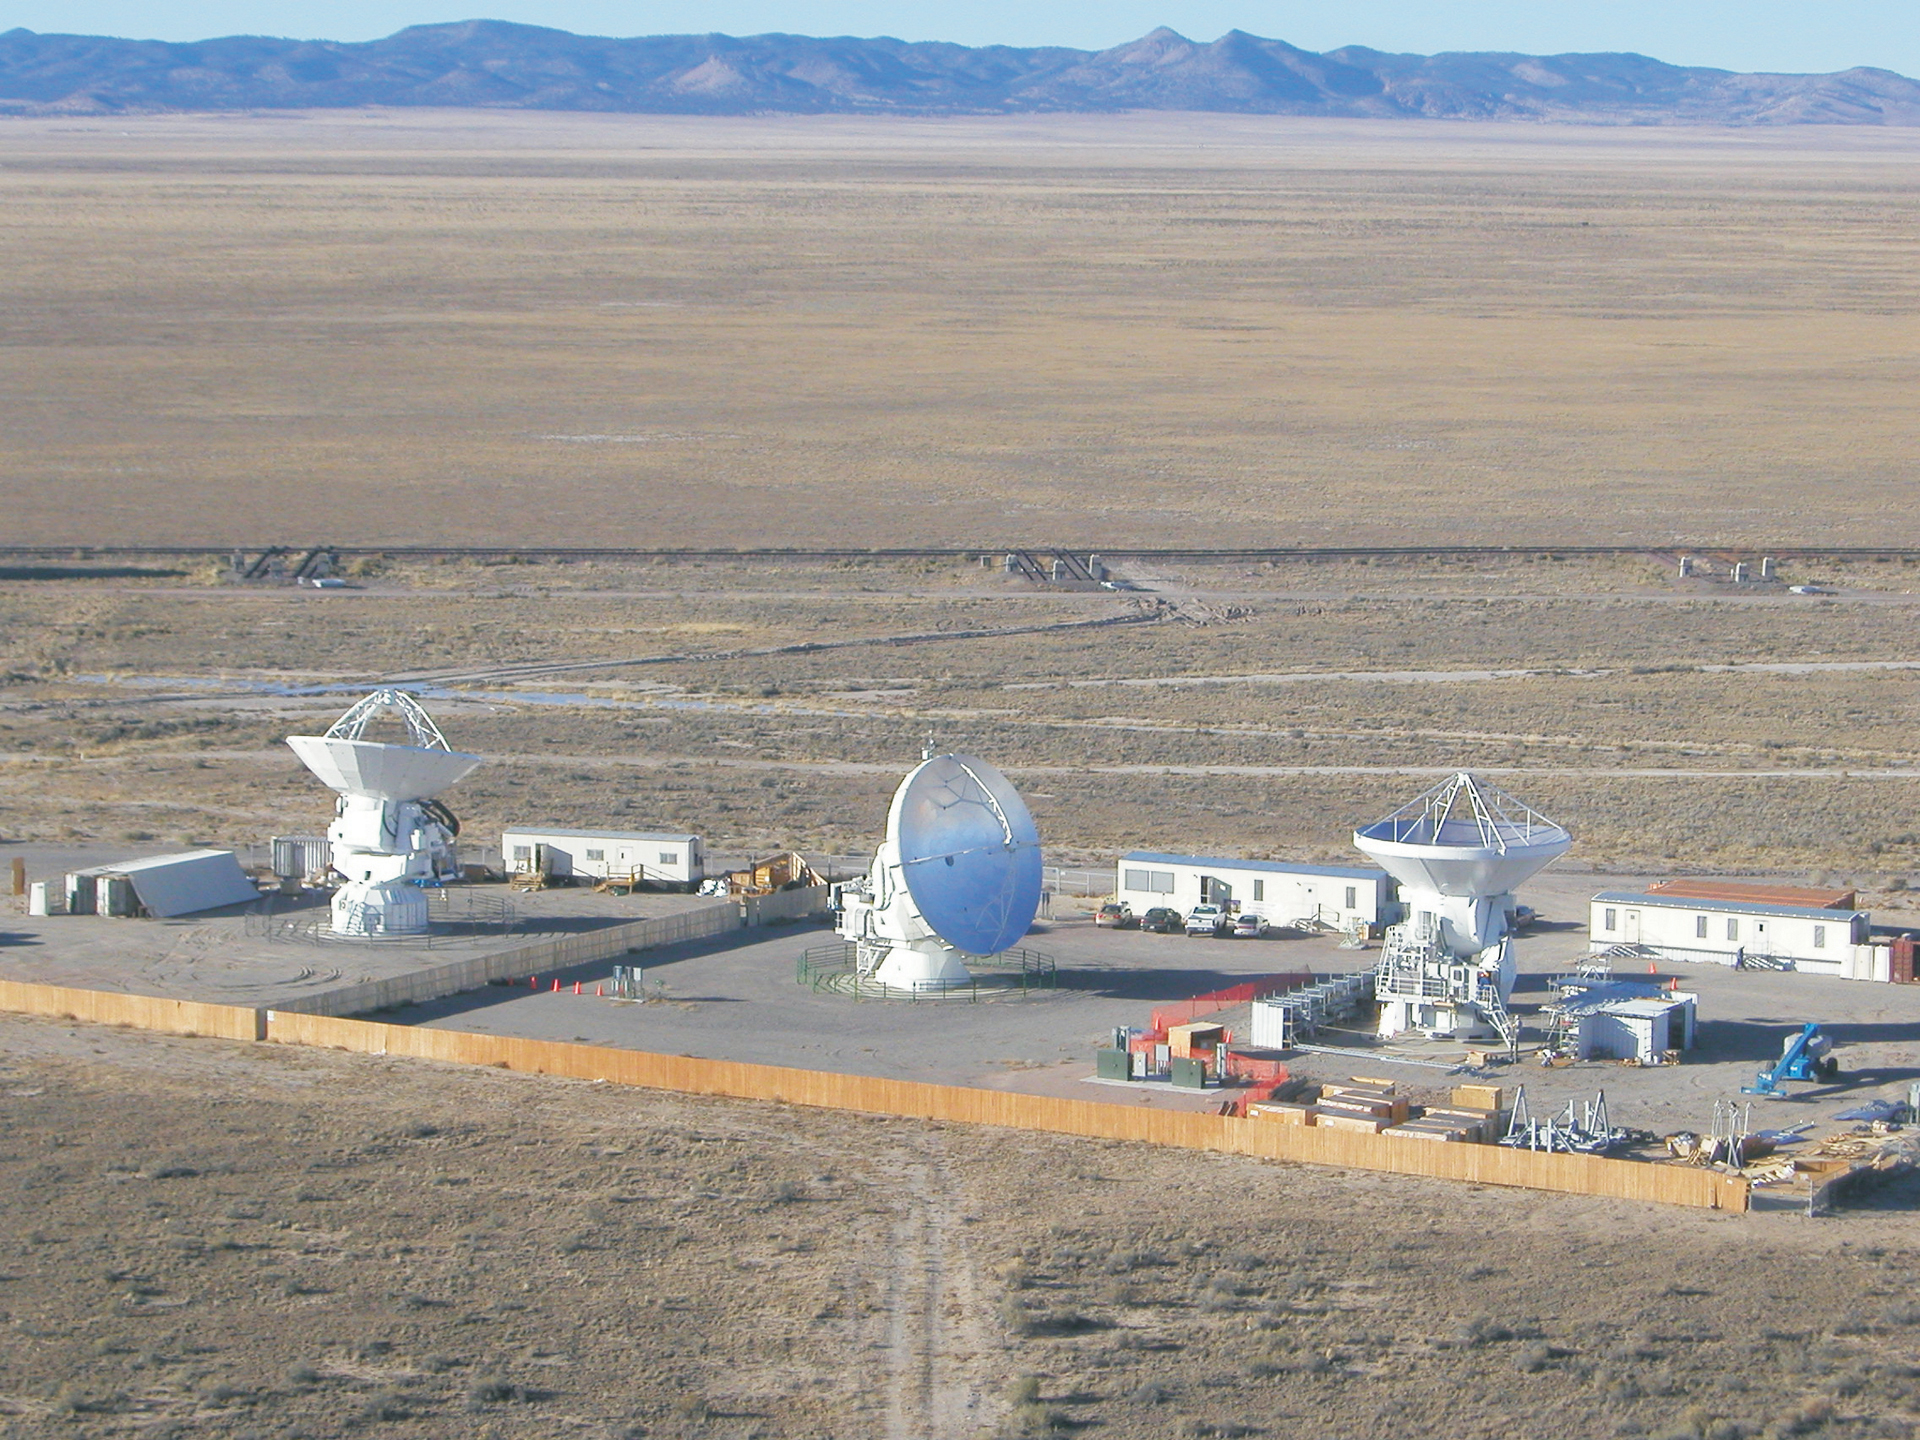

ALMA prototypes tested at the VLA

All three prototype ALMA antennas at the test facility on the site of the Very Large Array in New Mexico. From left to right are the Japanese, North American, and European models. Behind them are the temporary offices and control rooms created using the cargo containers used to ship in the parts. This test facility was occupied from April 2003 through November 2012.

Credit: NRAO/AUI/NSF